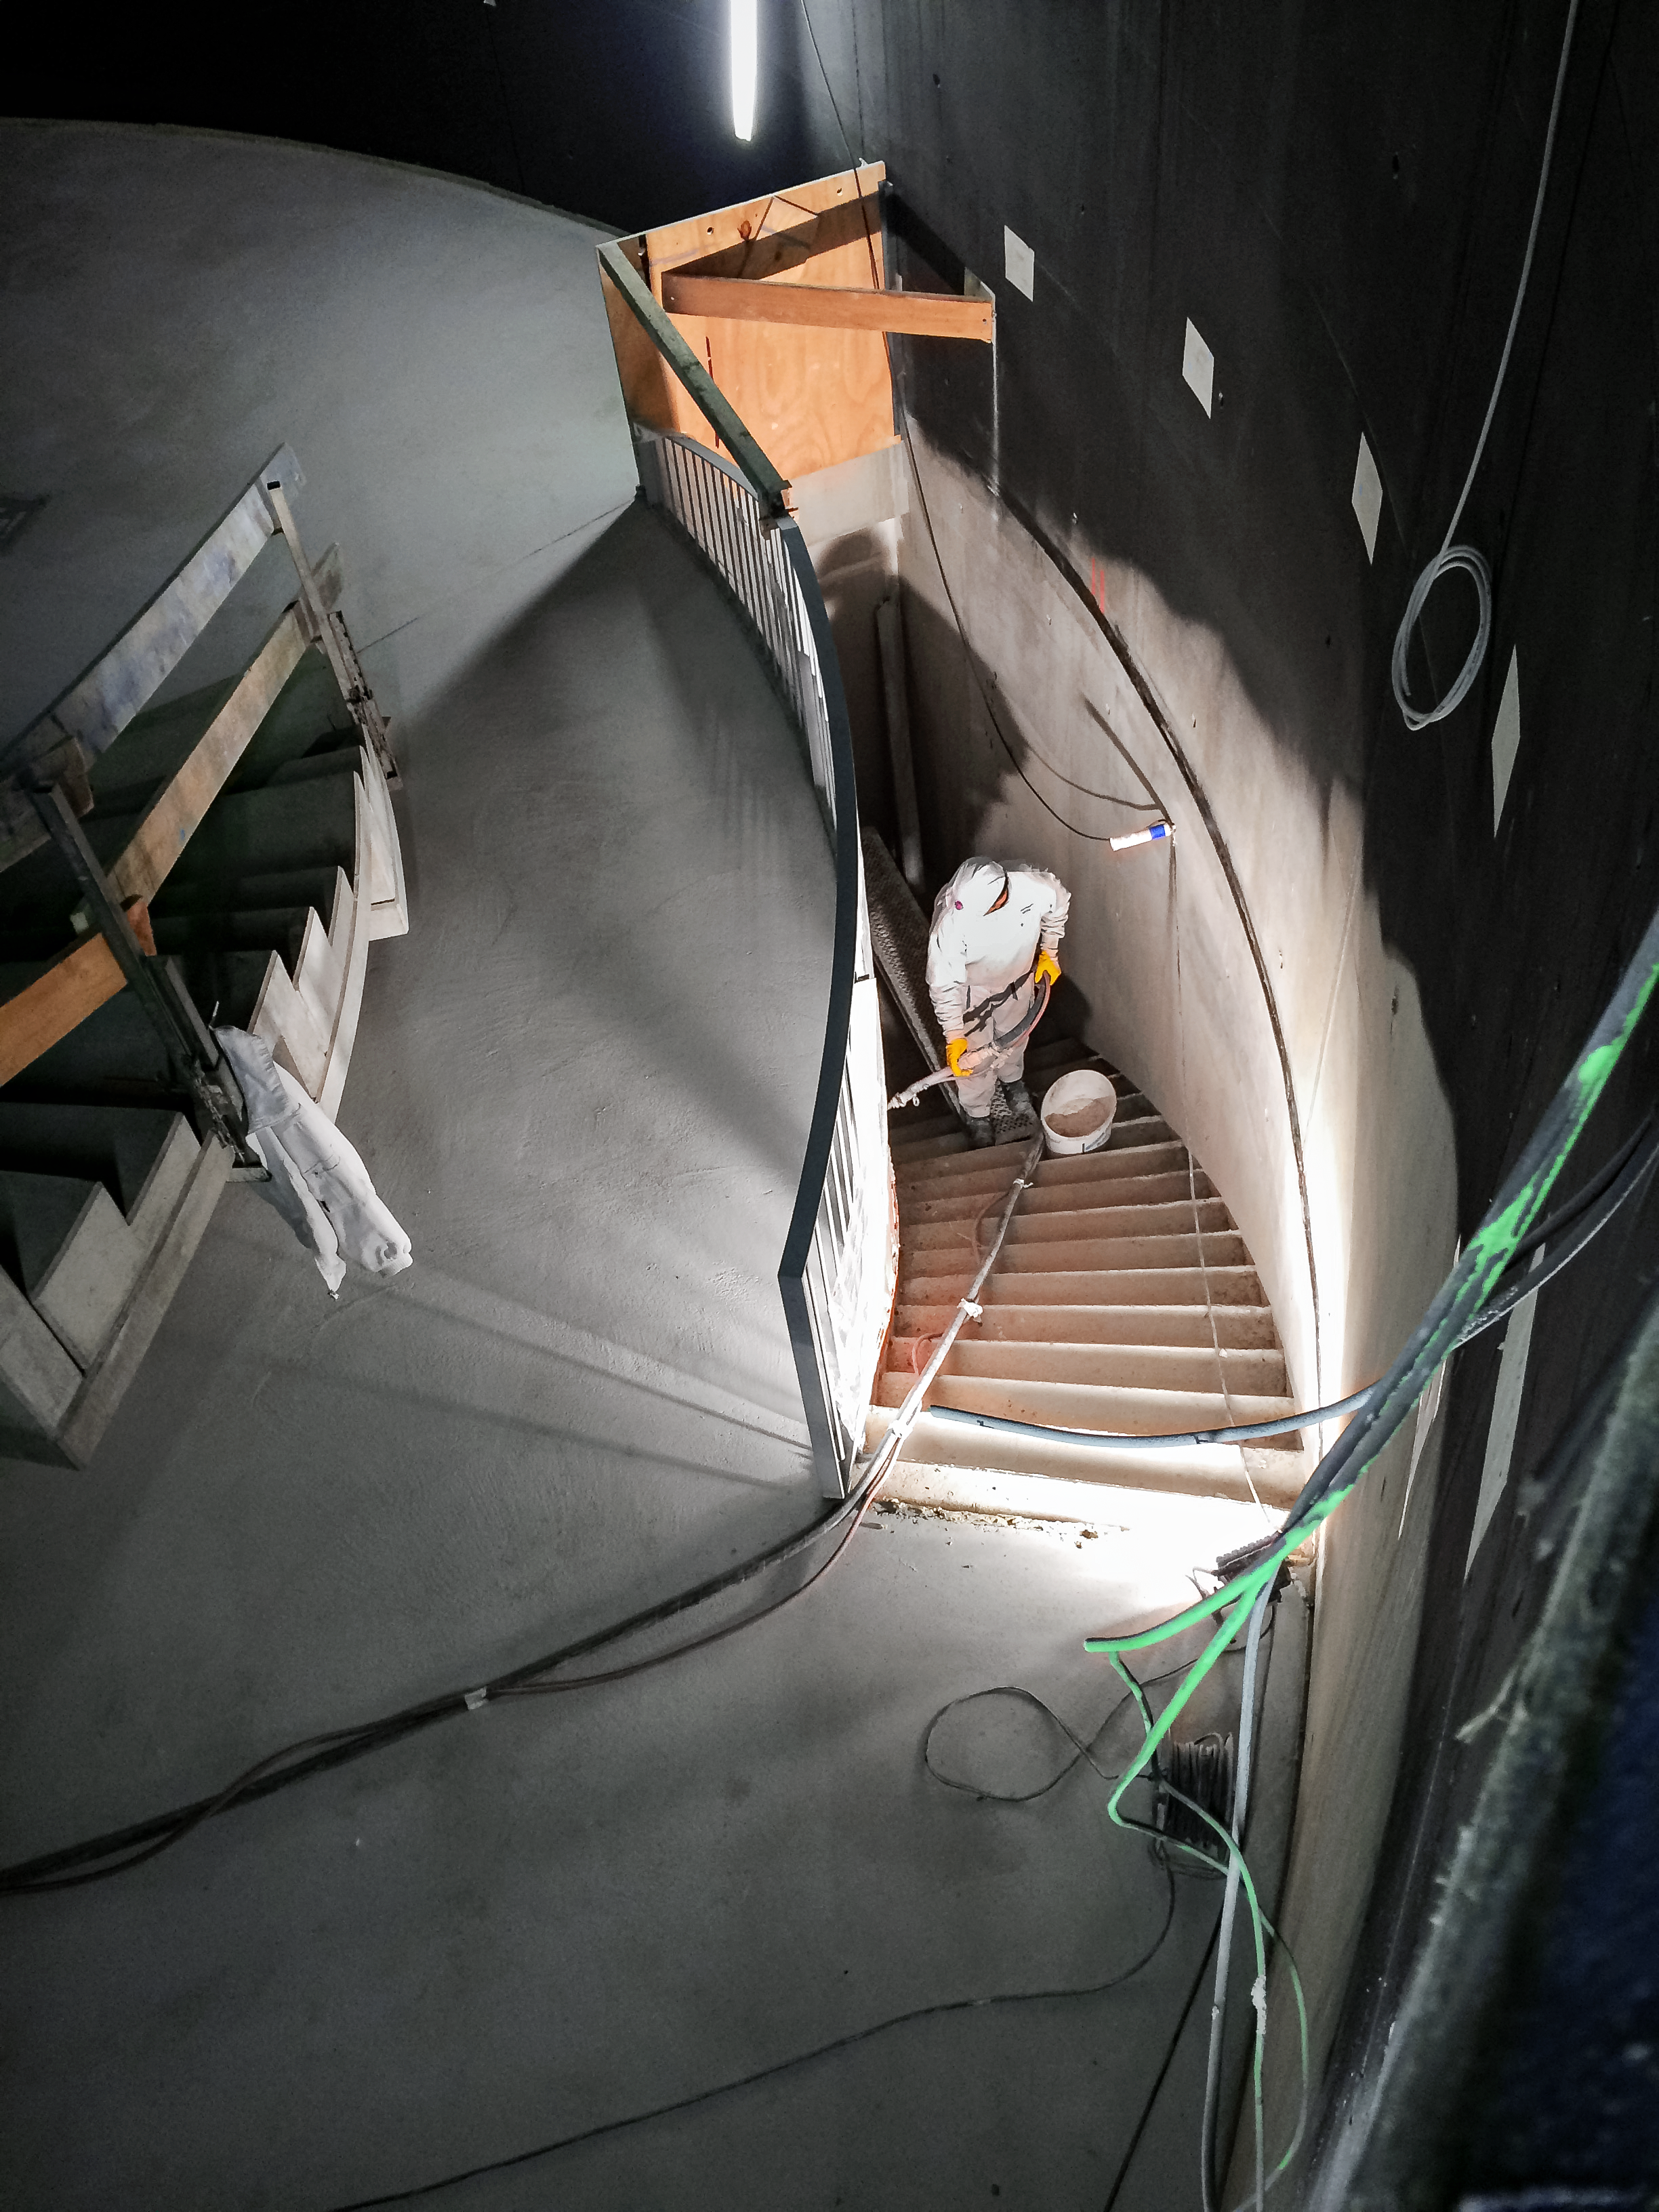

Stairway to the heavens

Construction of the staircase into the Planetarium dome at the ESO Supernova Planetarium & Visitor Centre.

Credit: Architekten Bernhardt + Partner (www.bp-da.de)